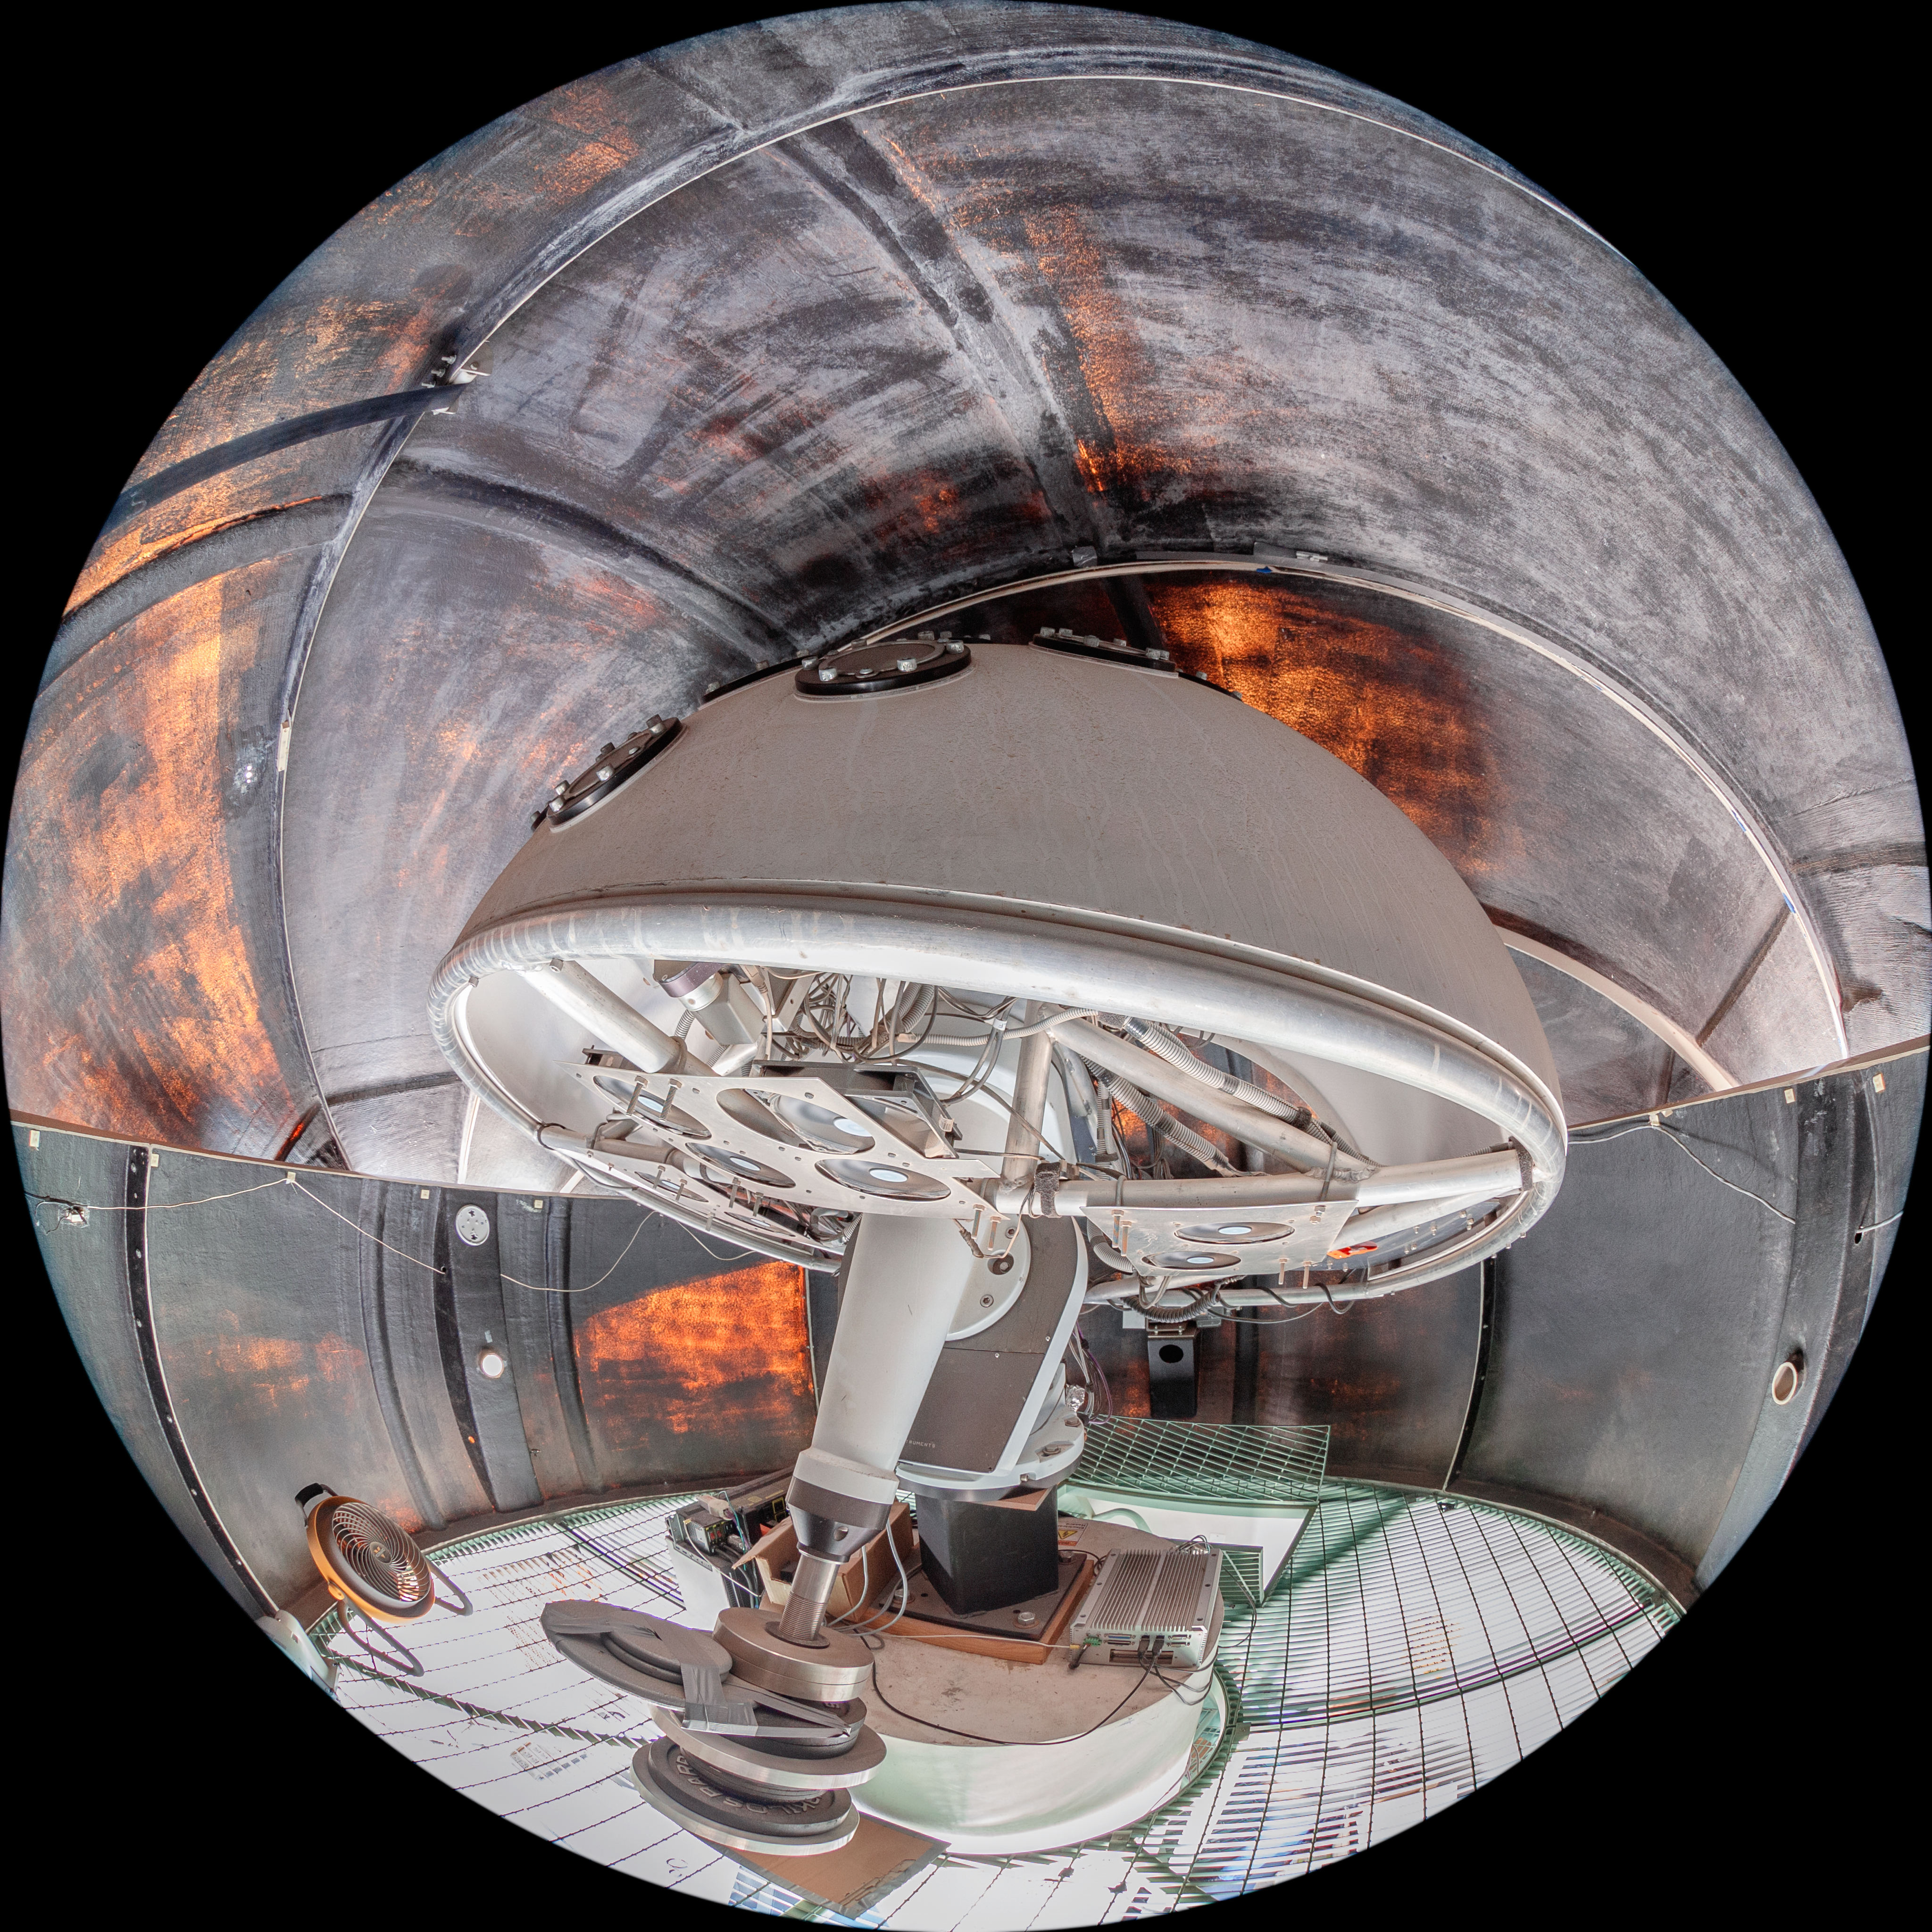

PROMPT at CTIO Interior

The interior of one of the Panchromatic Robotic Optical Monitoring and Polarimetry Telescopes (PROMPT) at Cerro Tololo Inter-American Observatory (CTIO), a Program of NSF NOIRLab, in Chile.

Credit: CTIO/NOIRLab/NSF/AURA/T. Matsopoulos